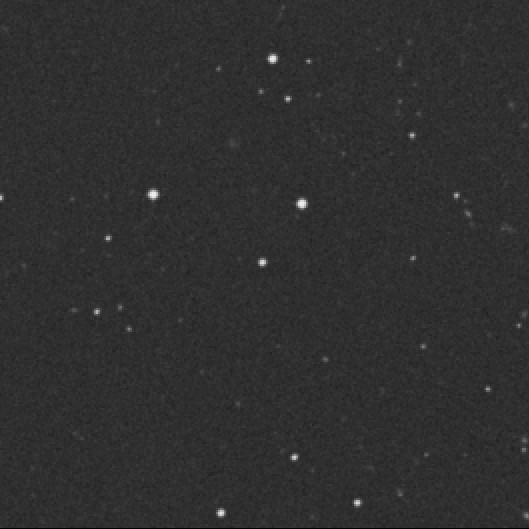

The unusual quasar HE 2347-4342

This is a direct image of HE 2347-4342 at the centre of a 7.5 x 7.5 arcmin 2 sky field. HE 2347-4342 was discovered in October 1995 by Lutz Wisotzki from the University of Hamburg; the 'HE' stands for Hamburg-ESO . The visual magnitude is 16.1, i.e. `only' 10,000 times fainter than what can be seen with the naked eye; this makes it one of the apparently brightest quasars in the sky found so far. Still, it is quite distant - the measured redshift is z = 2.885.

This places it at a distance that implies a look-back time of more than 80% of the age of the Universe. We thus observe it, as it was, just a few billion years after the Big Bang. Being so bright in the sky and yet so distant means that HE 2347-4342 must be one of the intrinsically brightest objects in the Universe. In fact, it is no less than 10 15 times more luminous than the Sun, or 10,000 times brighter than the entire Milky Way galaxy in which we live.

Credit: ESO